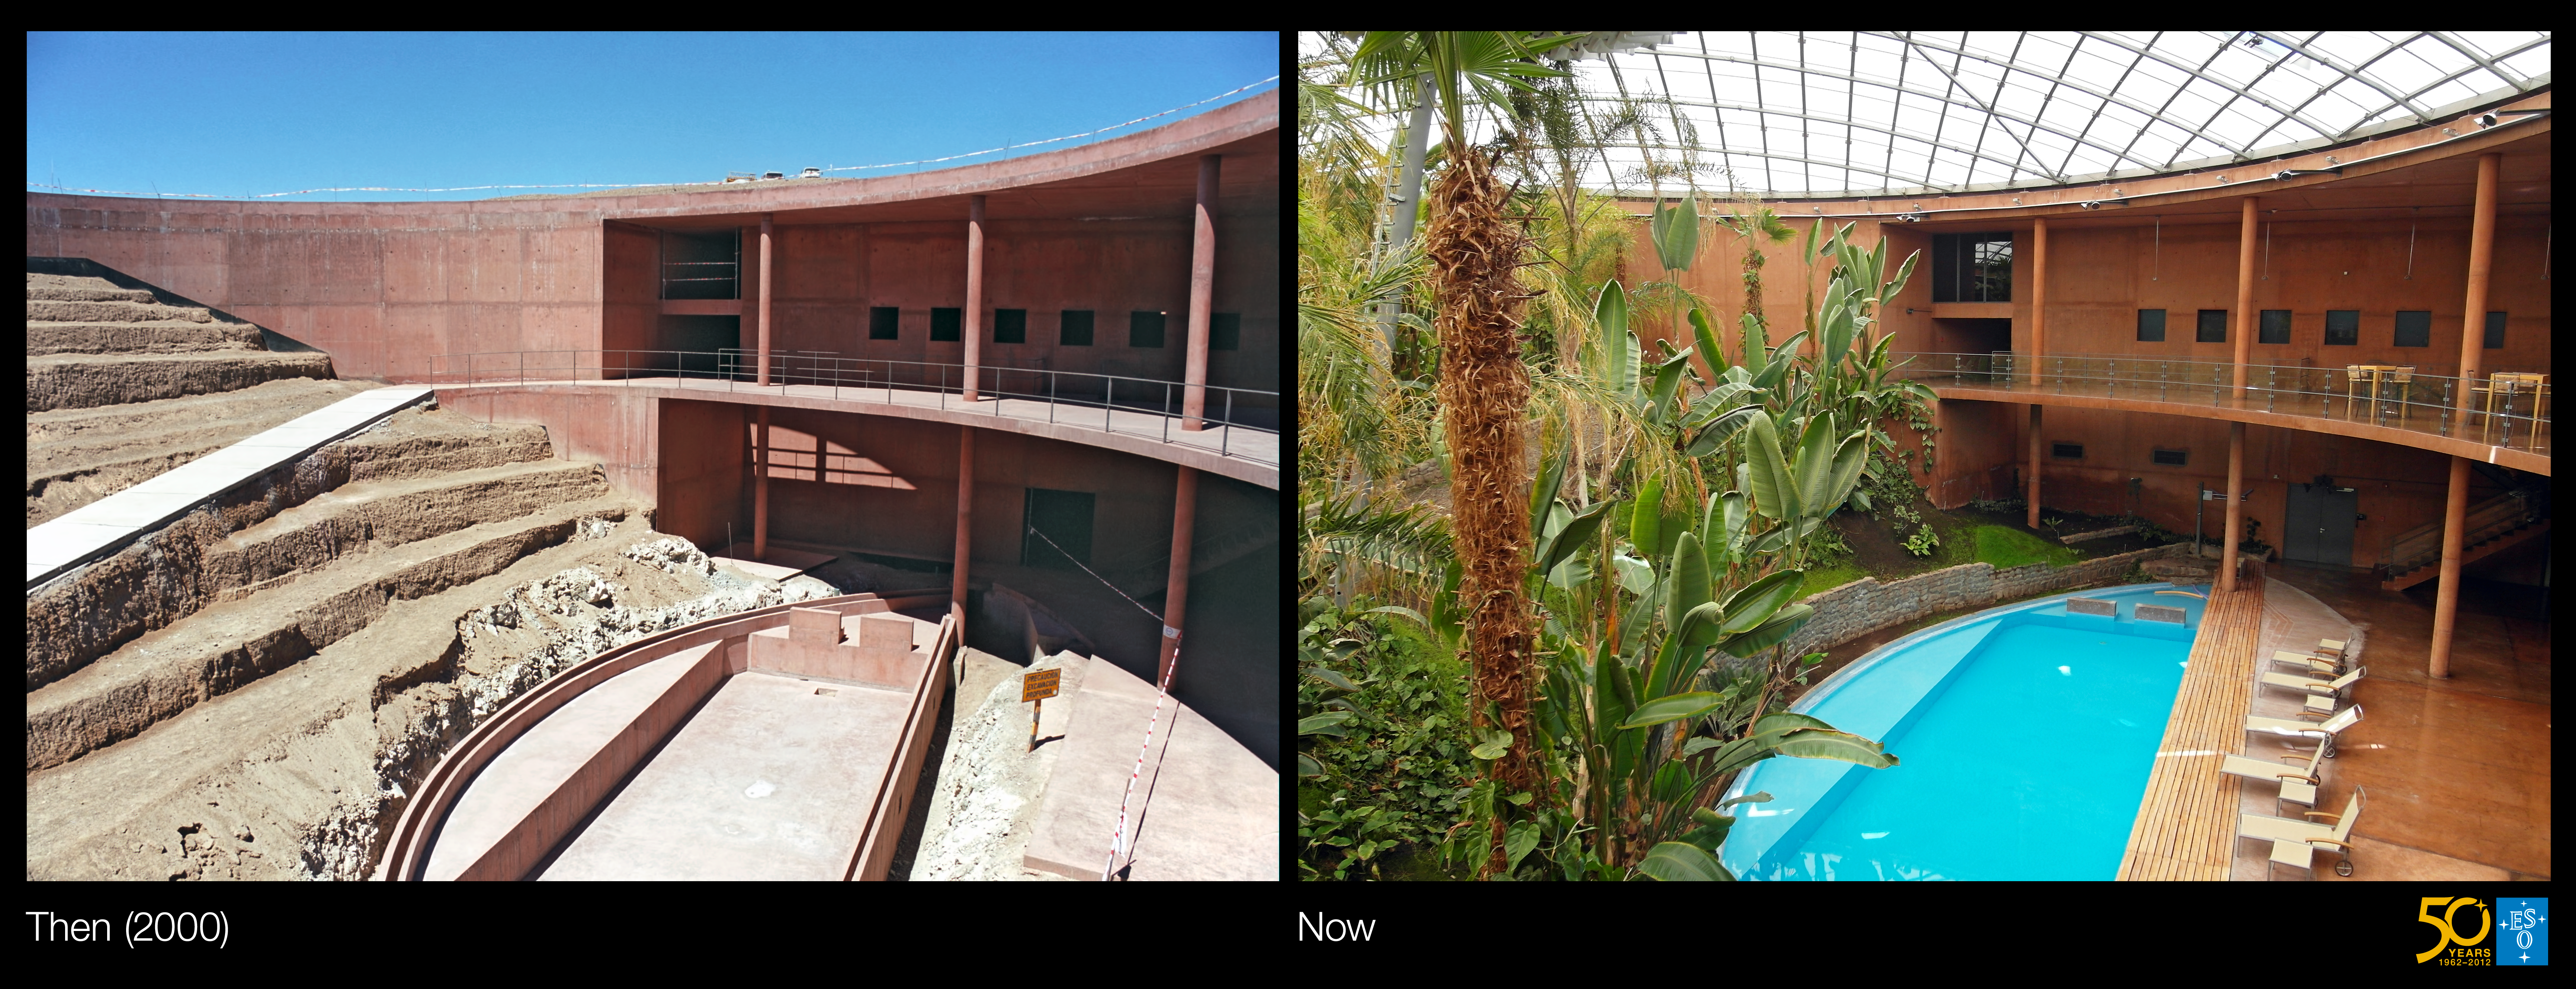

An Oasis for Astronomers (side-by-side composite)

This is a side-by-side composite of the historical and present-day images from the Then and Now Picture of the Week, An Oasis for Astronomers

Credit: ESO/G.Hüdepohl (atacamaphoto.com)